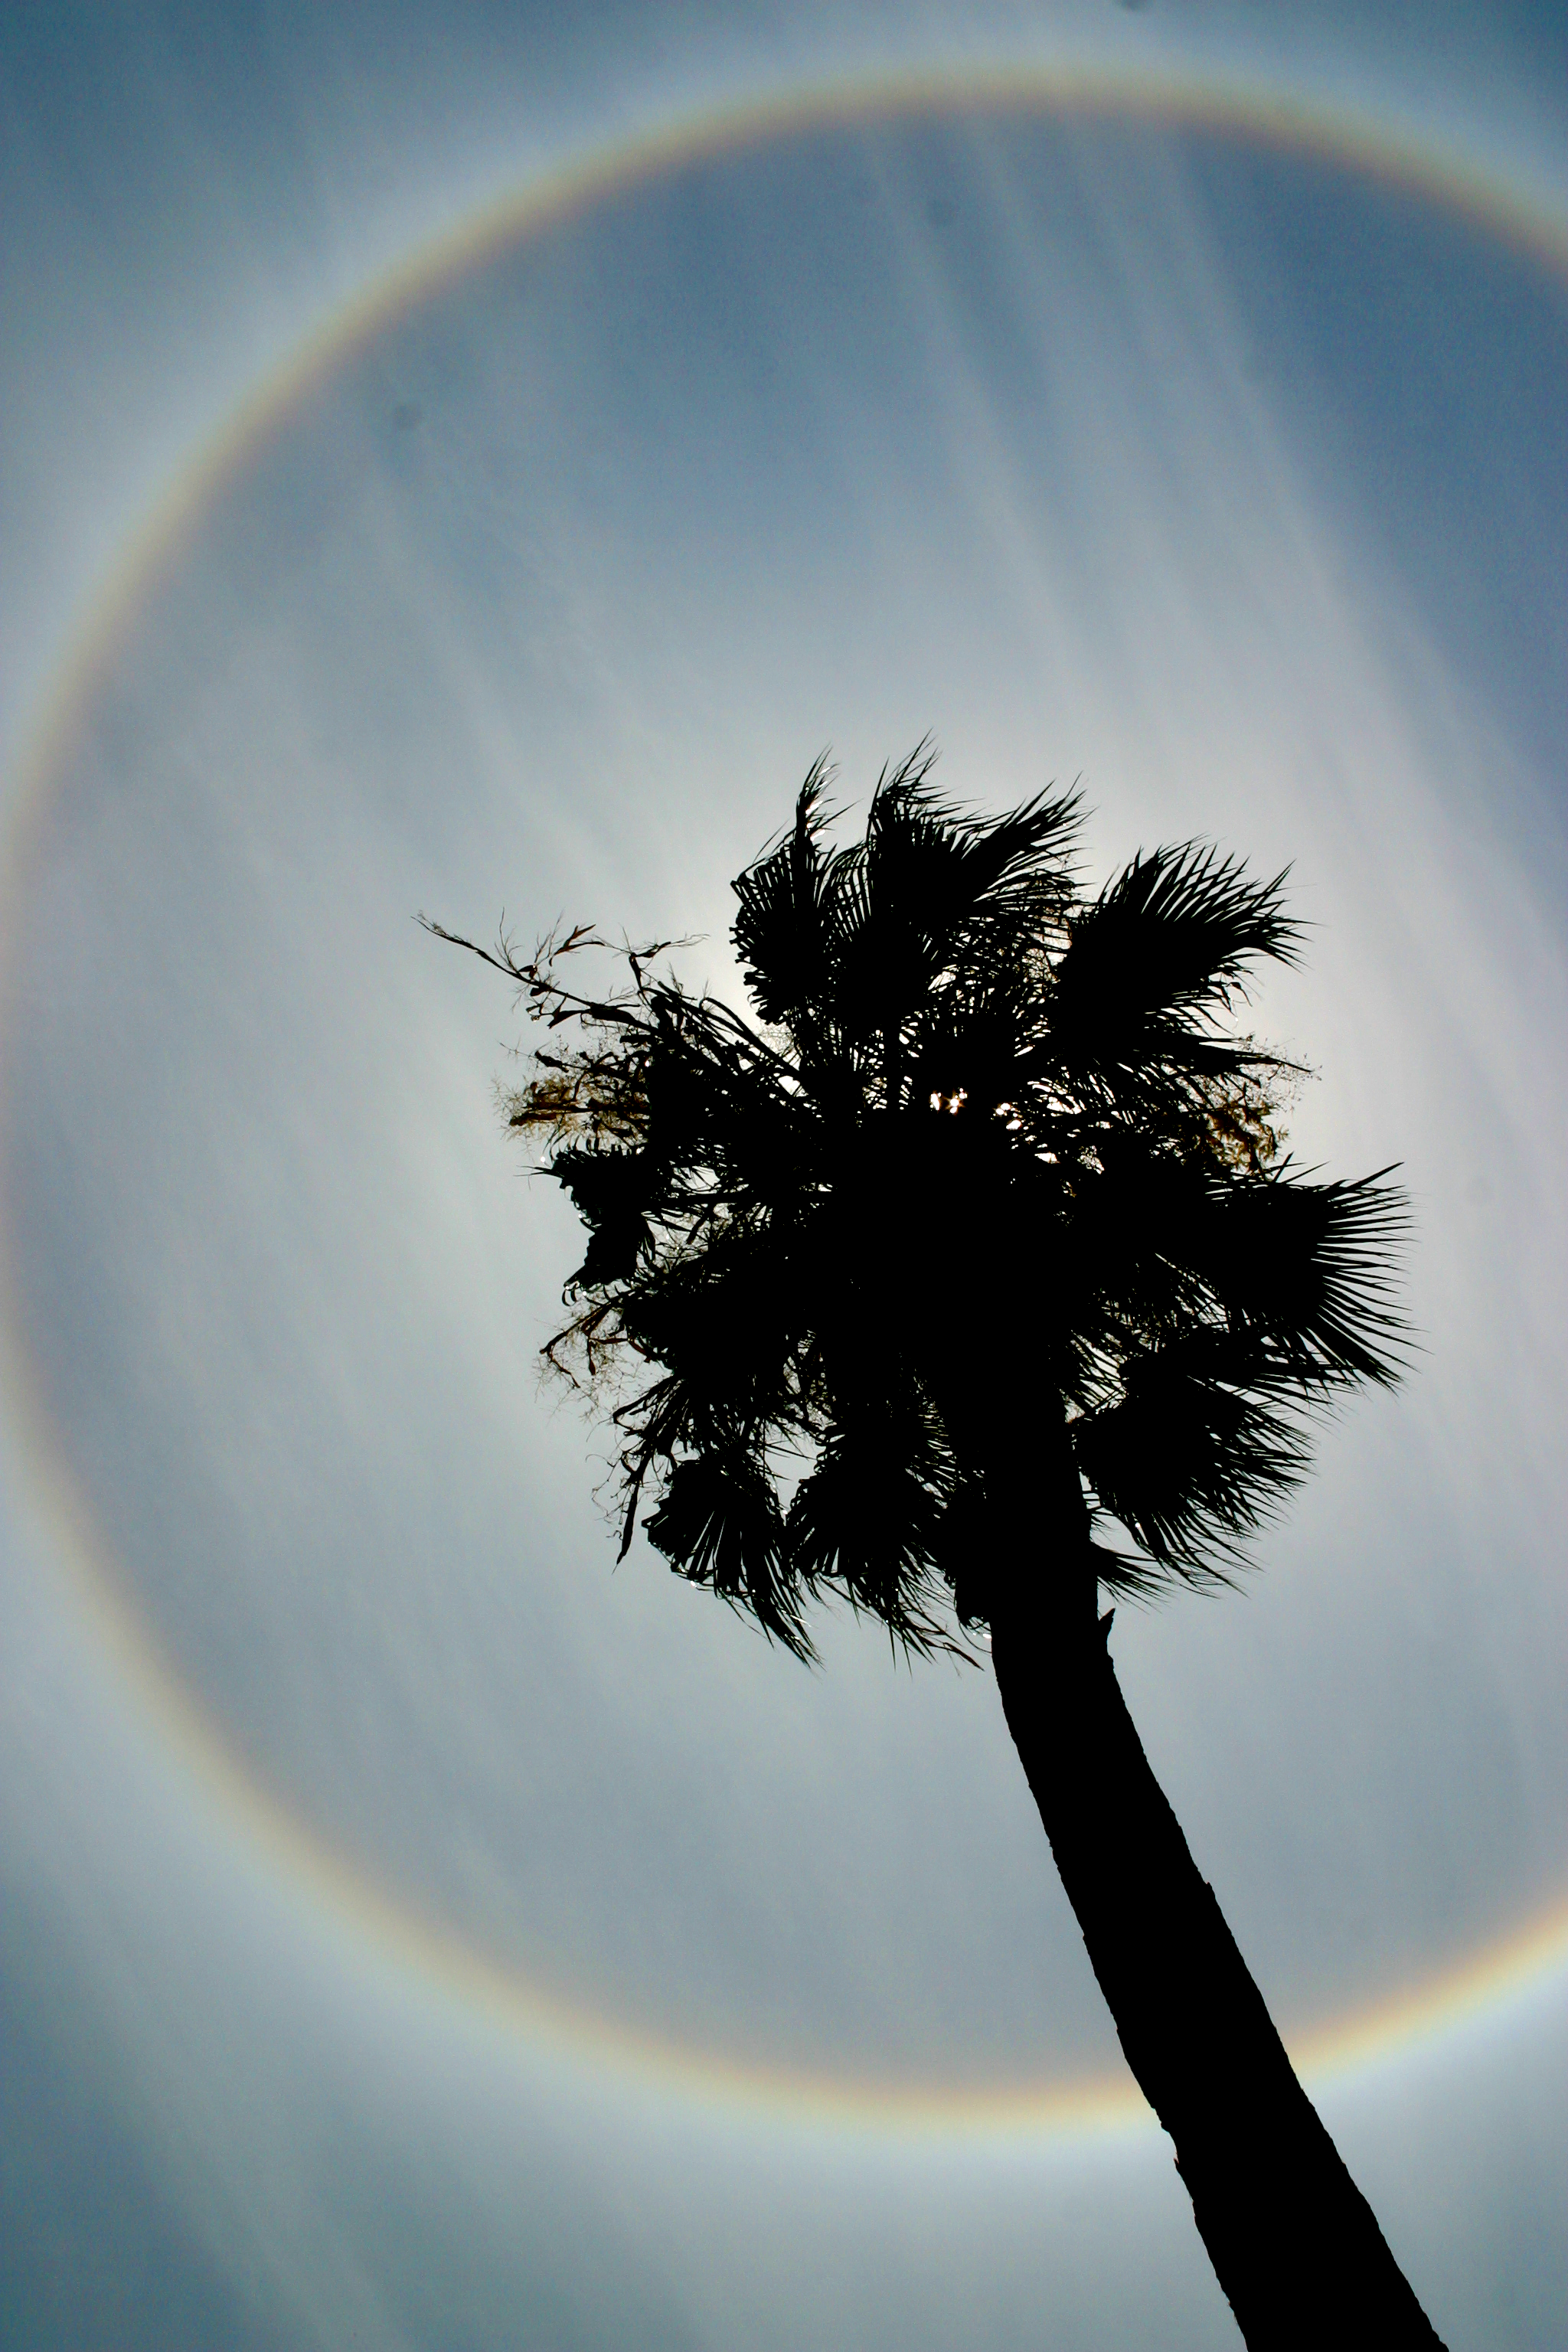

Solar Halo

An impressive solar halo, created by ice crystals in cirrus clouds that refract the incoming sunlight, seen over a palm tree near the offices of the National Solar Observatory in Tucson, Arizona, on June 27, 2006.

Credit: Peter Marenfeld and NSO/AURA/NSF